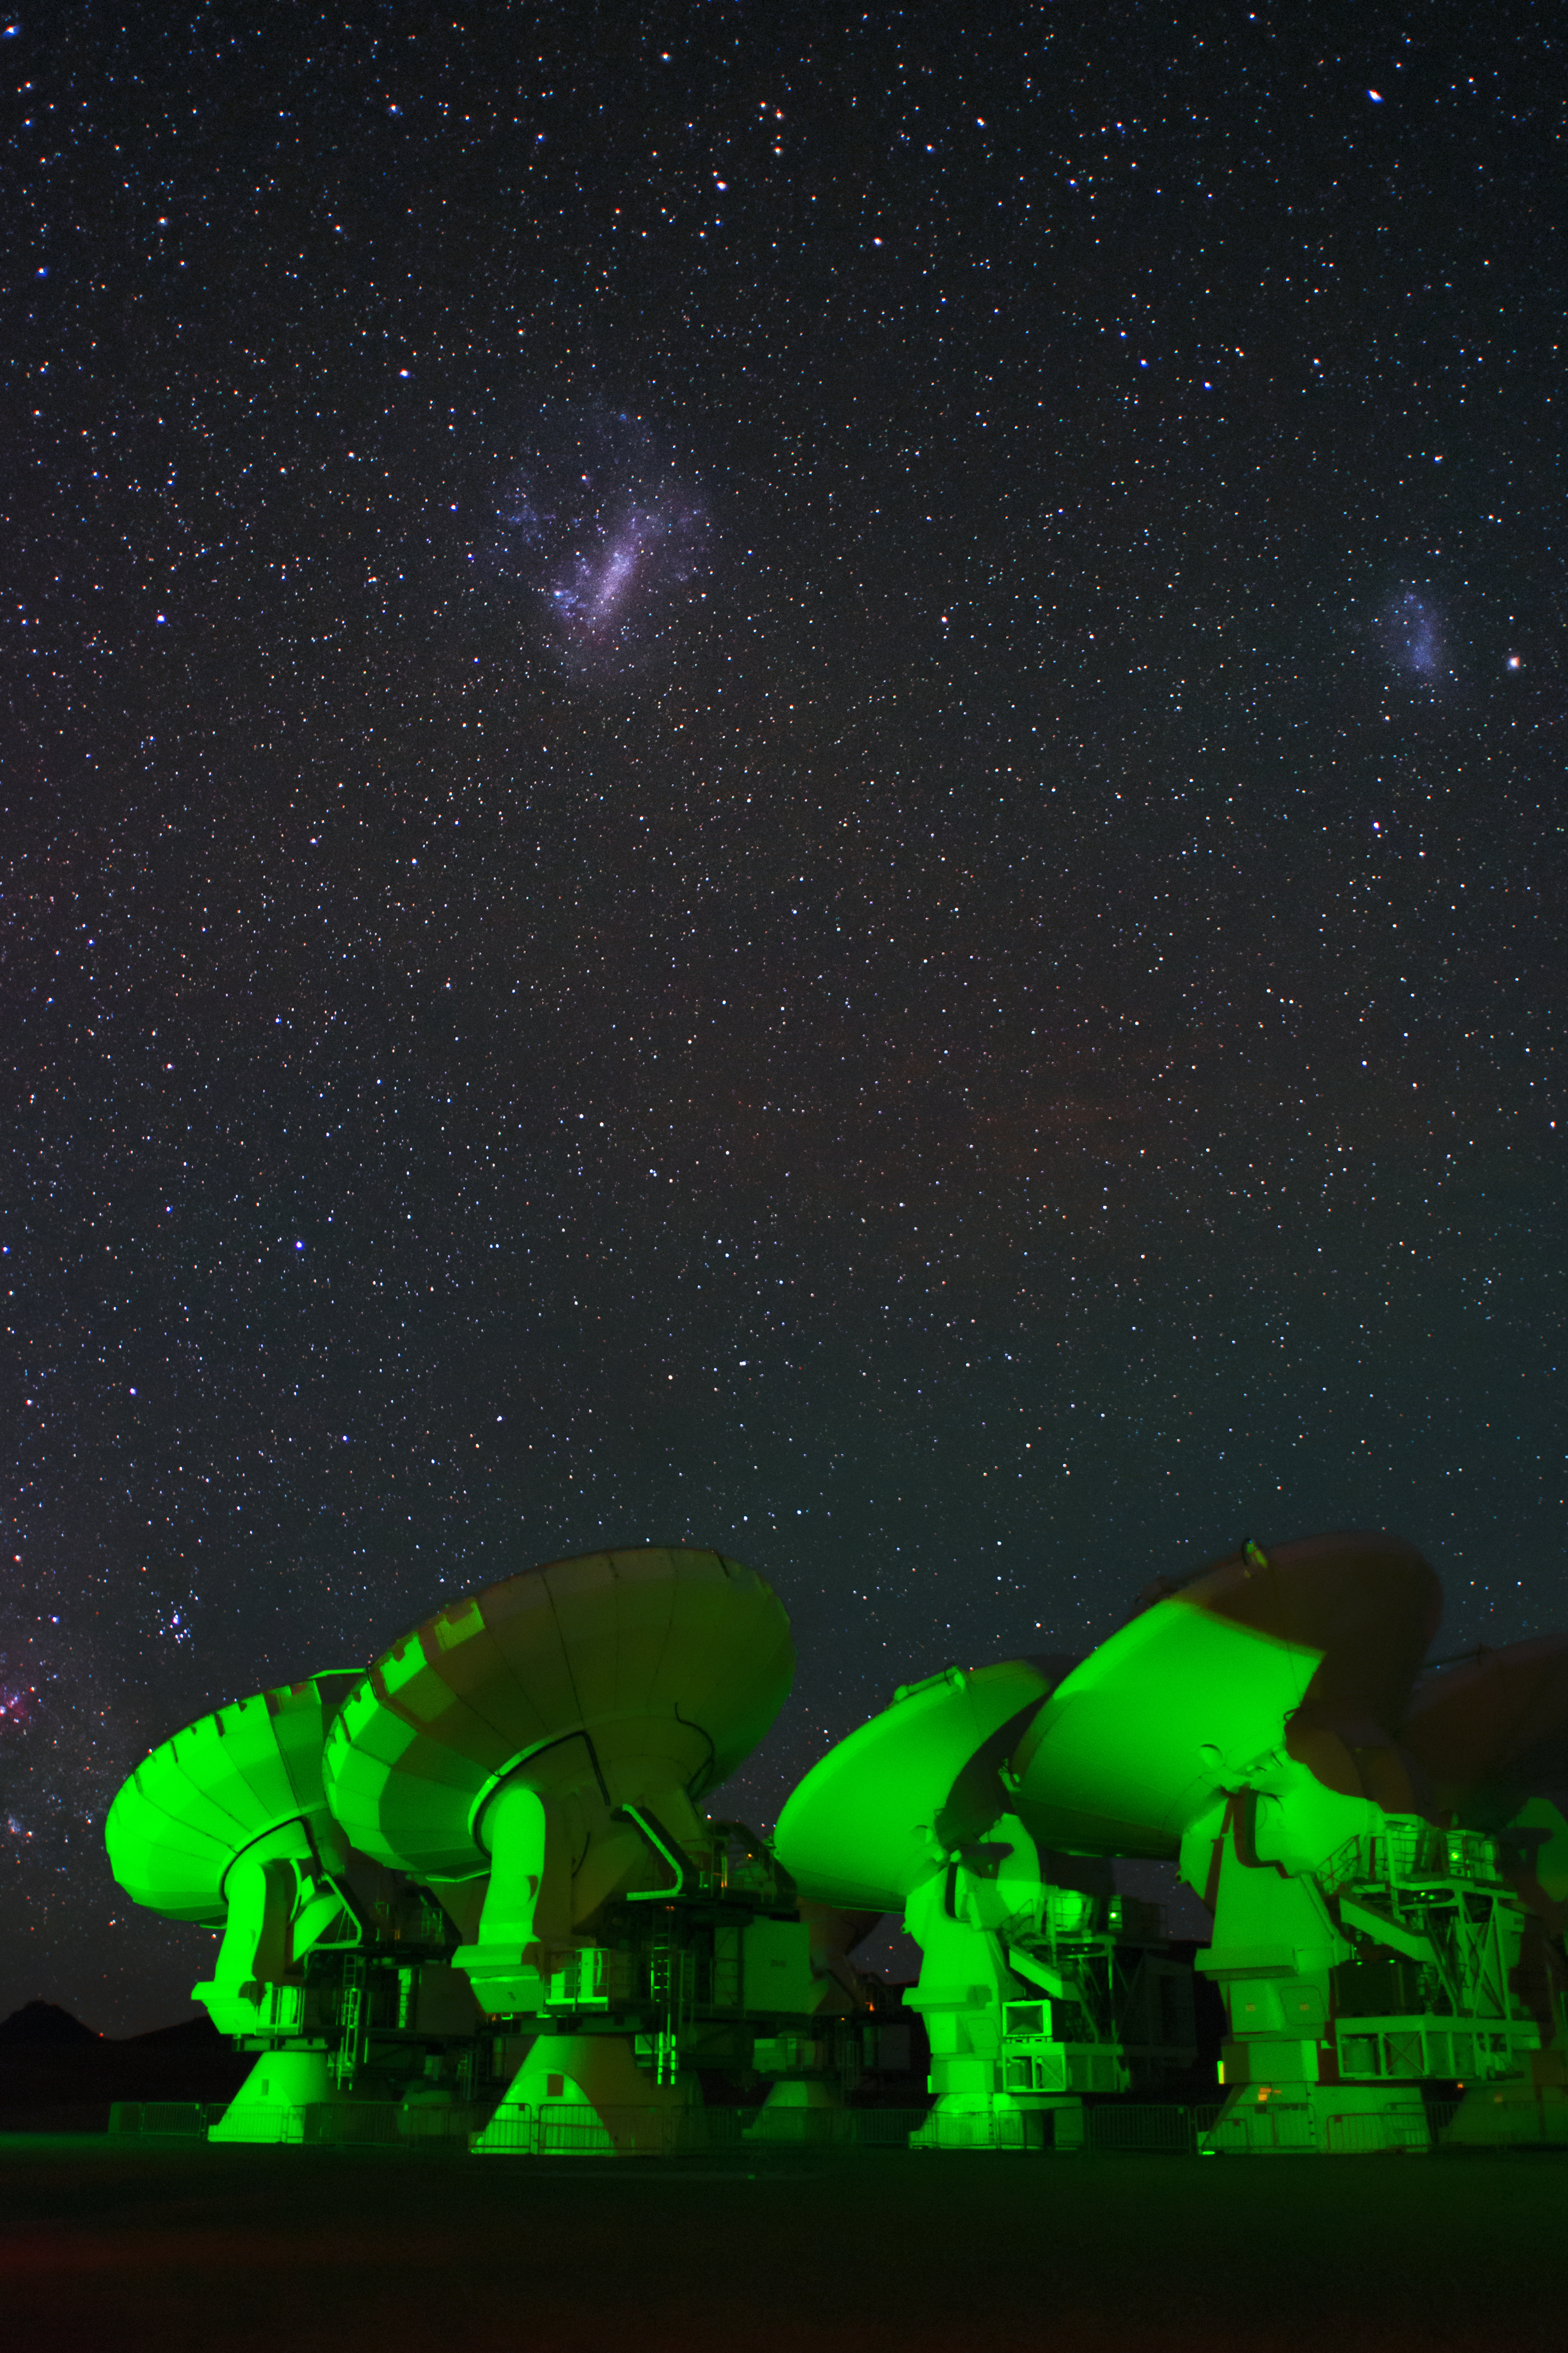

Spooky ALMA

In many photographs, especially at night, strange green lights can be seen in each of the ALMA antennas. These are lights that indicate that the antennas are working properly.

Credit: Sergio Otárola - ALMA (ESO / NAOJ / NRAO)